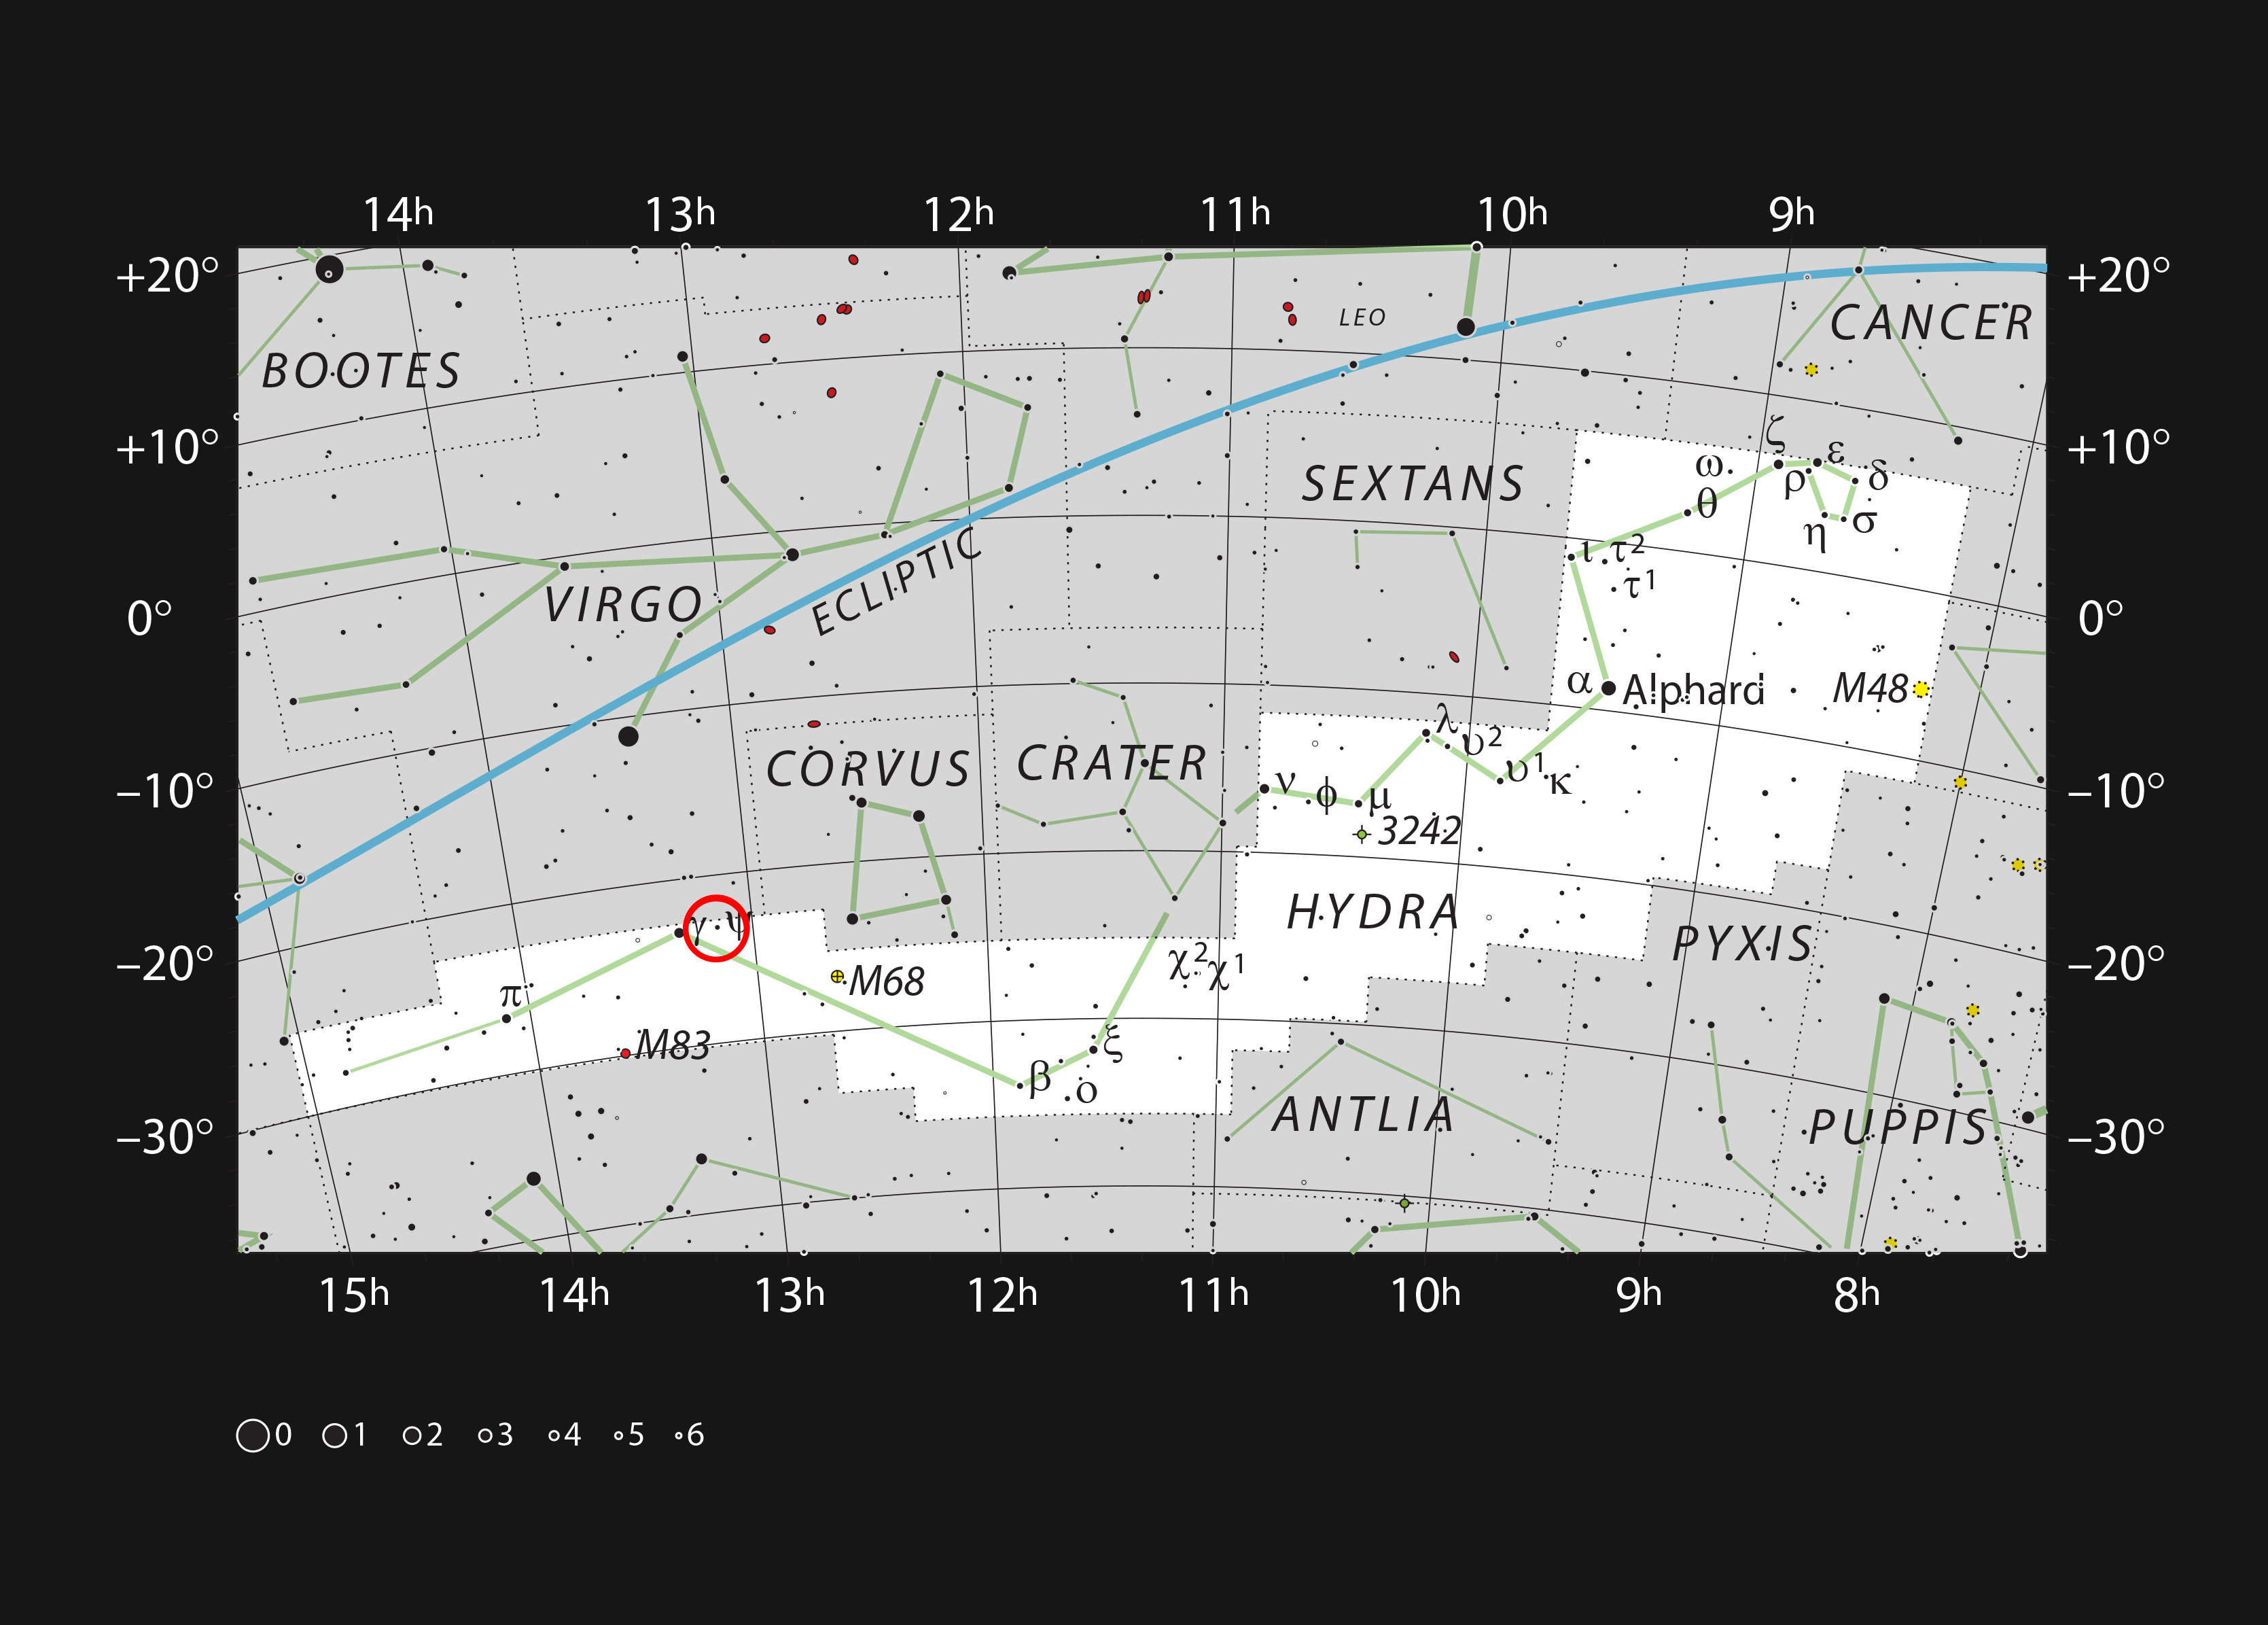

The galaxy NGC 4993 in the constellation of Hydra

This chart shows the sprawling constellation of Hydra (The Female Sea Serpent), the largest and longest constellation in the sky. Most stars visible to the naked eye on a clear dark night are shown. The red circle marks the position of the galaxy NGC 4993, which became famous in August 2017 as the site of the first gravitational wave source that was also identified in light visible light as the kilonova GW170817. NGC 4993 can be seen as a very faint patch with a larger amateur telescope.

Credit: ESO, IAU and Sky & Telescope